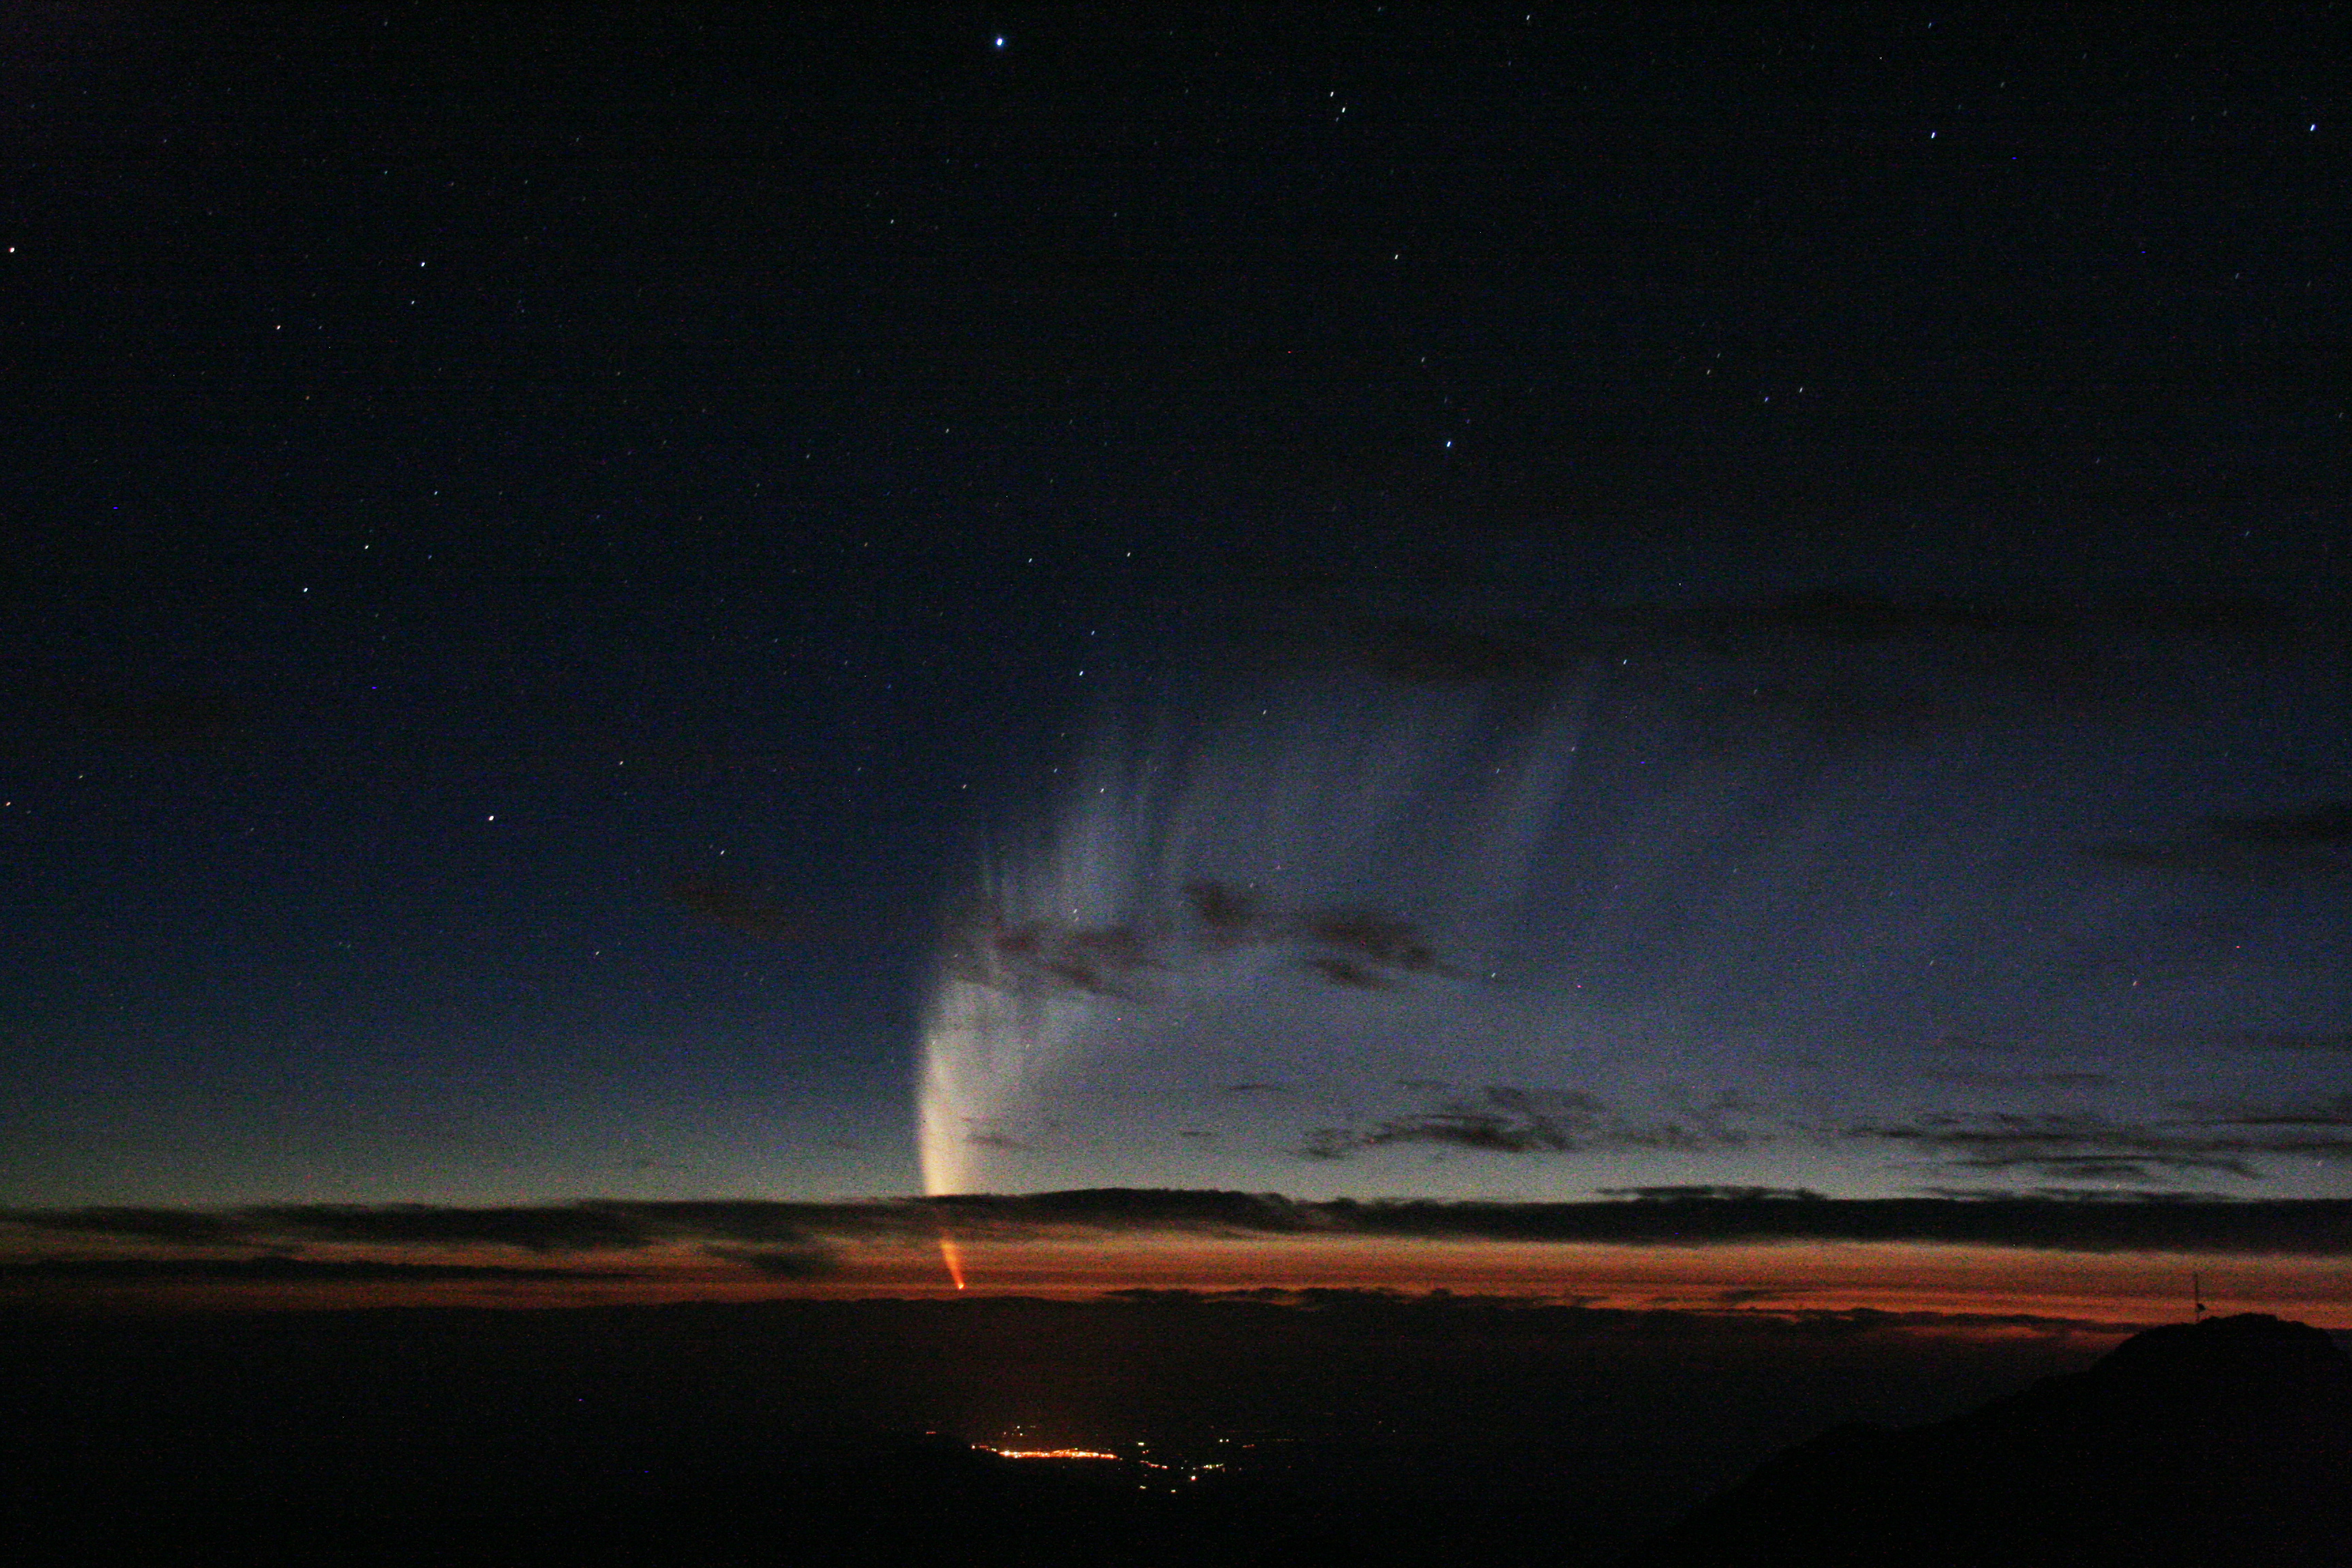

Comet McNaught in the twilight sky

Credit: International Gemini Observatory/NOIRLab/NSF/AURA/M. C. Hainaut